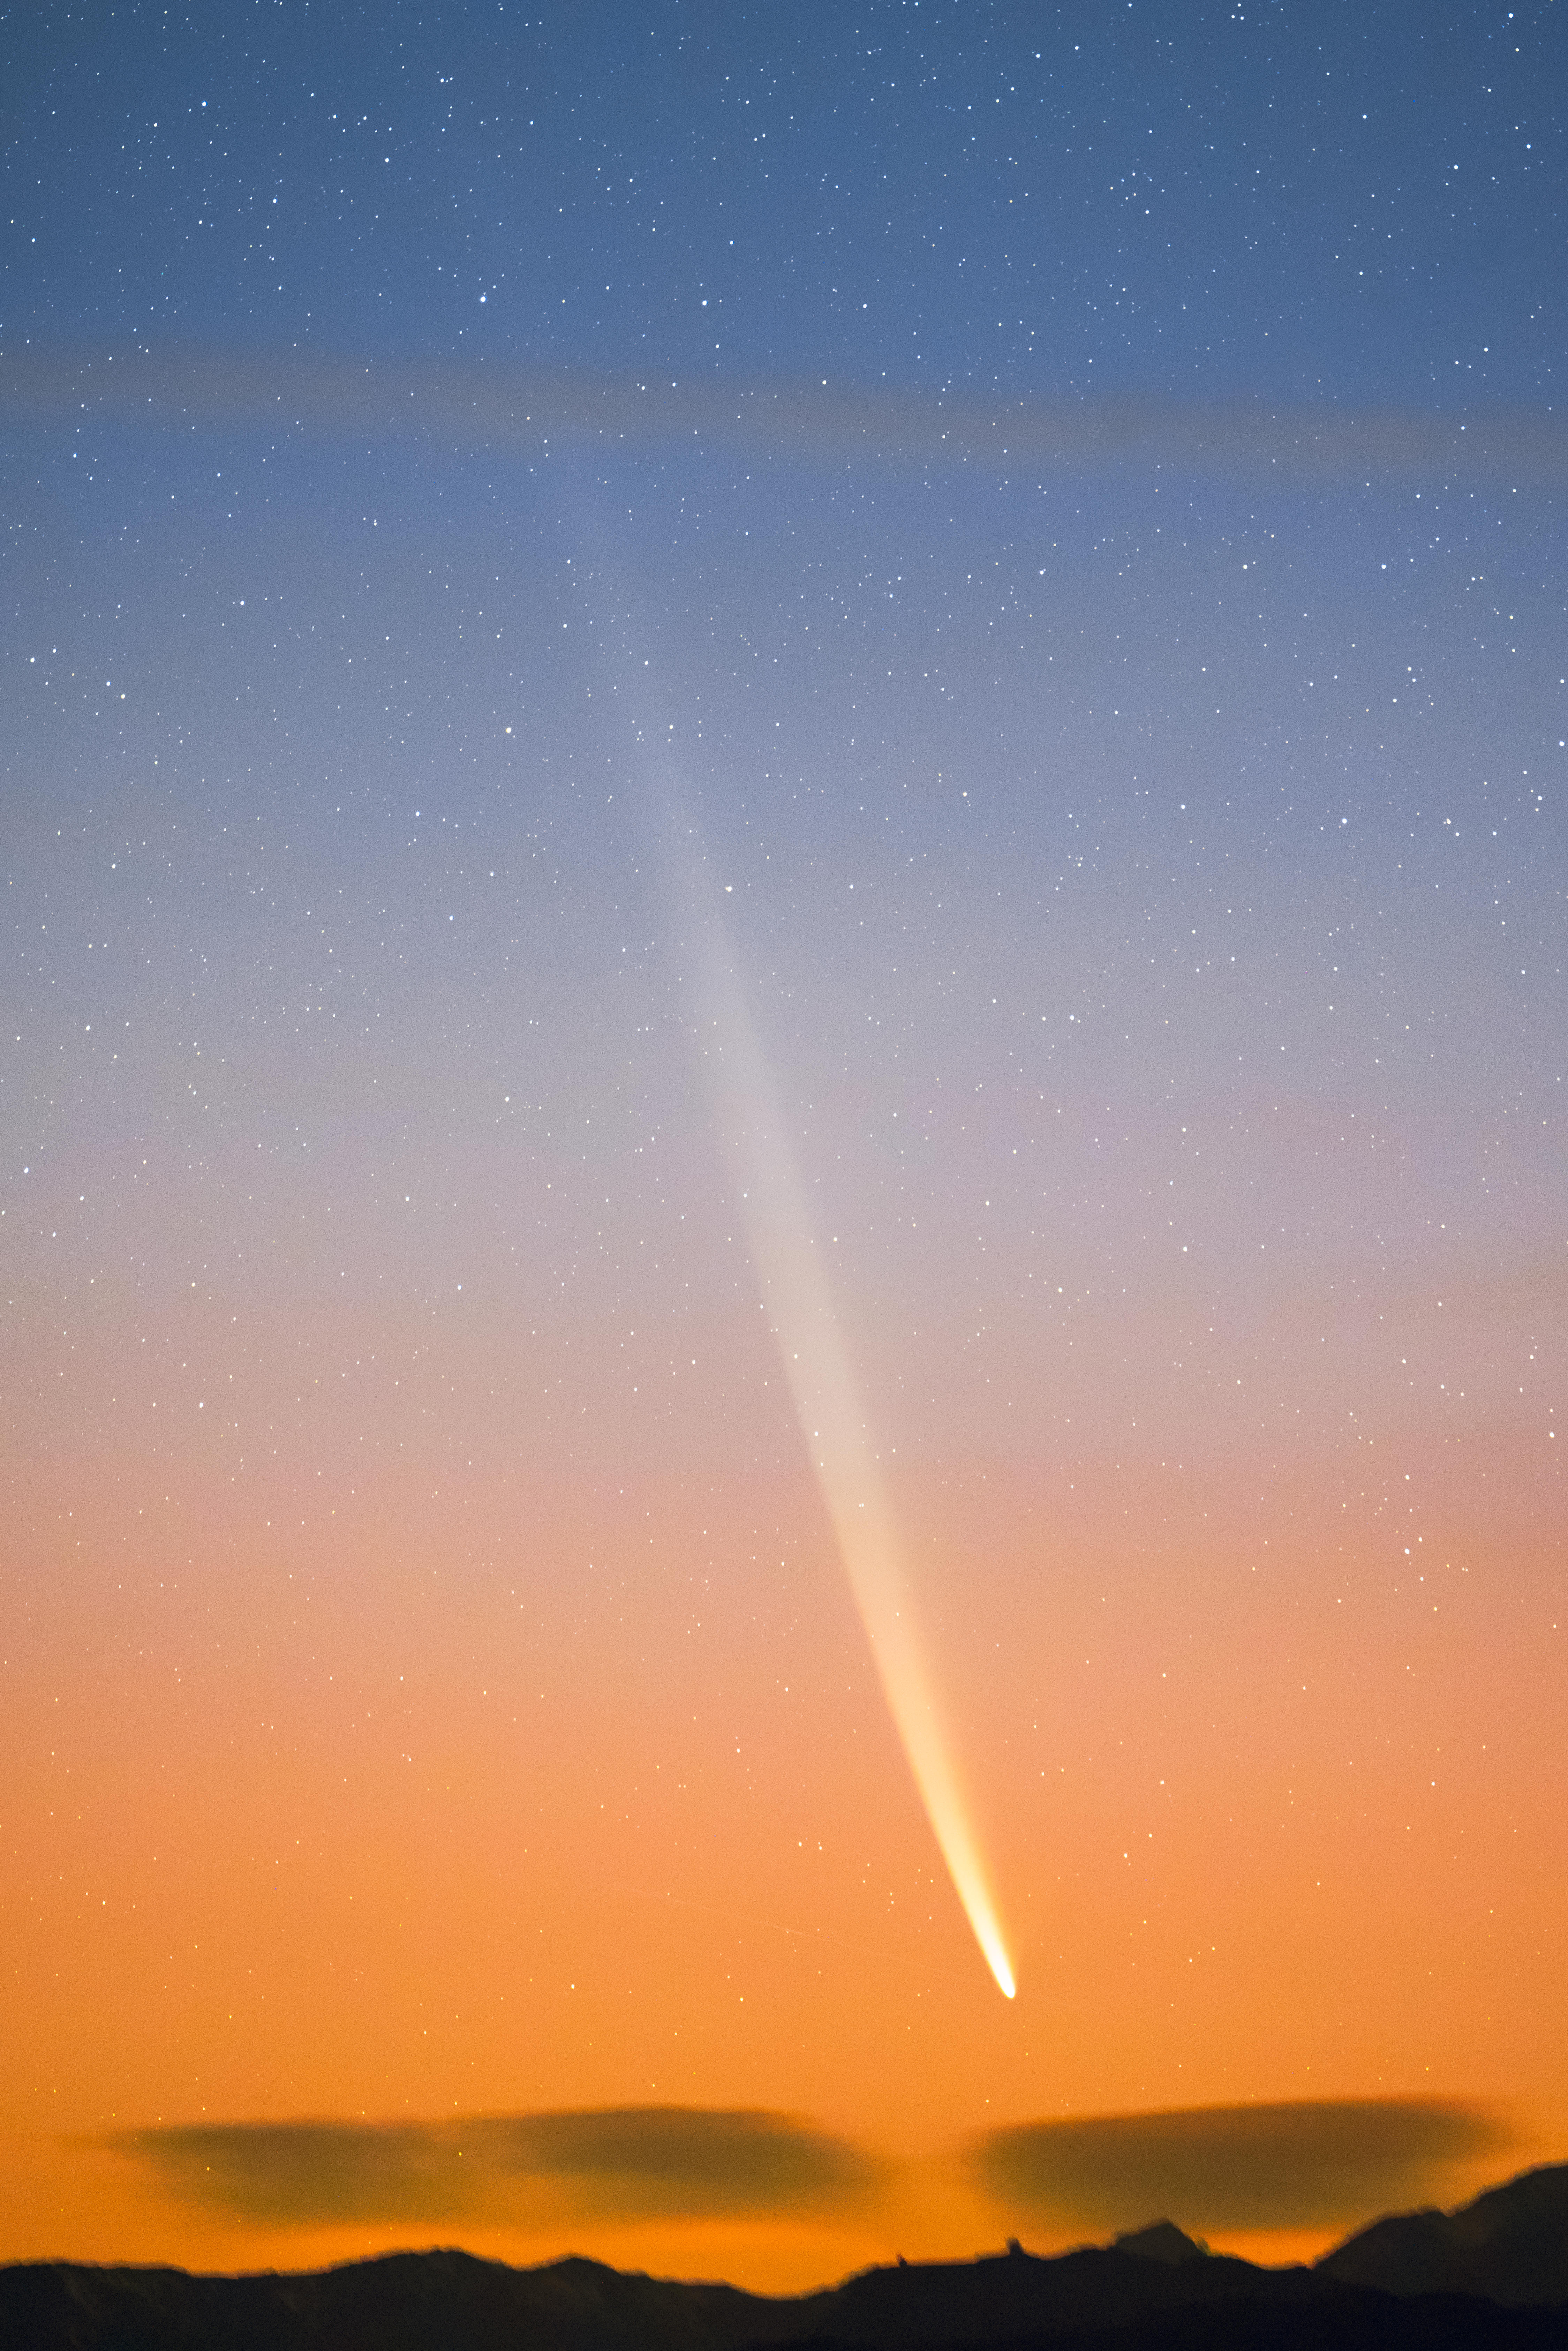

Comet C/2023 A3 (Tsuchinshan–ATLAS) at dawn over CTIO

Comet C/2023 A3 (Tsuchinshan–ATLAS) graces the dawn sky over the U.S. National Science Foundation Cerro Tololo Inter-American Observatory, a Program of NSF NOIRLab in Chile, on 29 September 2024.

Hernán Stockebrand, the photographer, is a NOIRLab Audiovisual Ambassador.

Credit: H.Stockebrand (hernanstockebrand.com)/NOIRLab/NSF/AURA